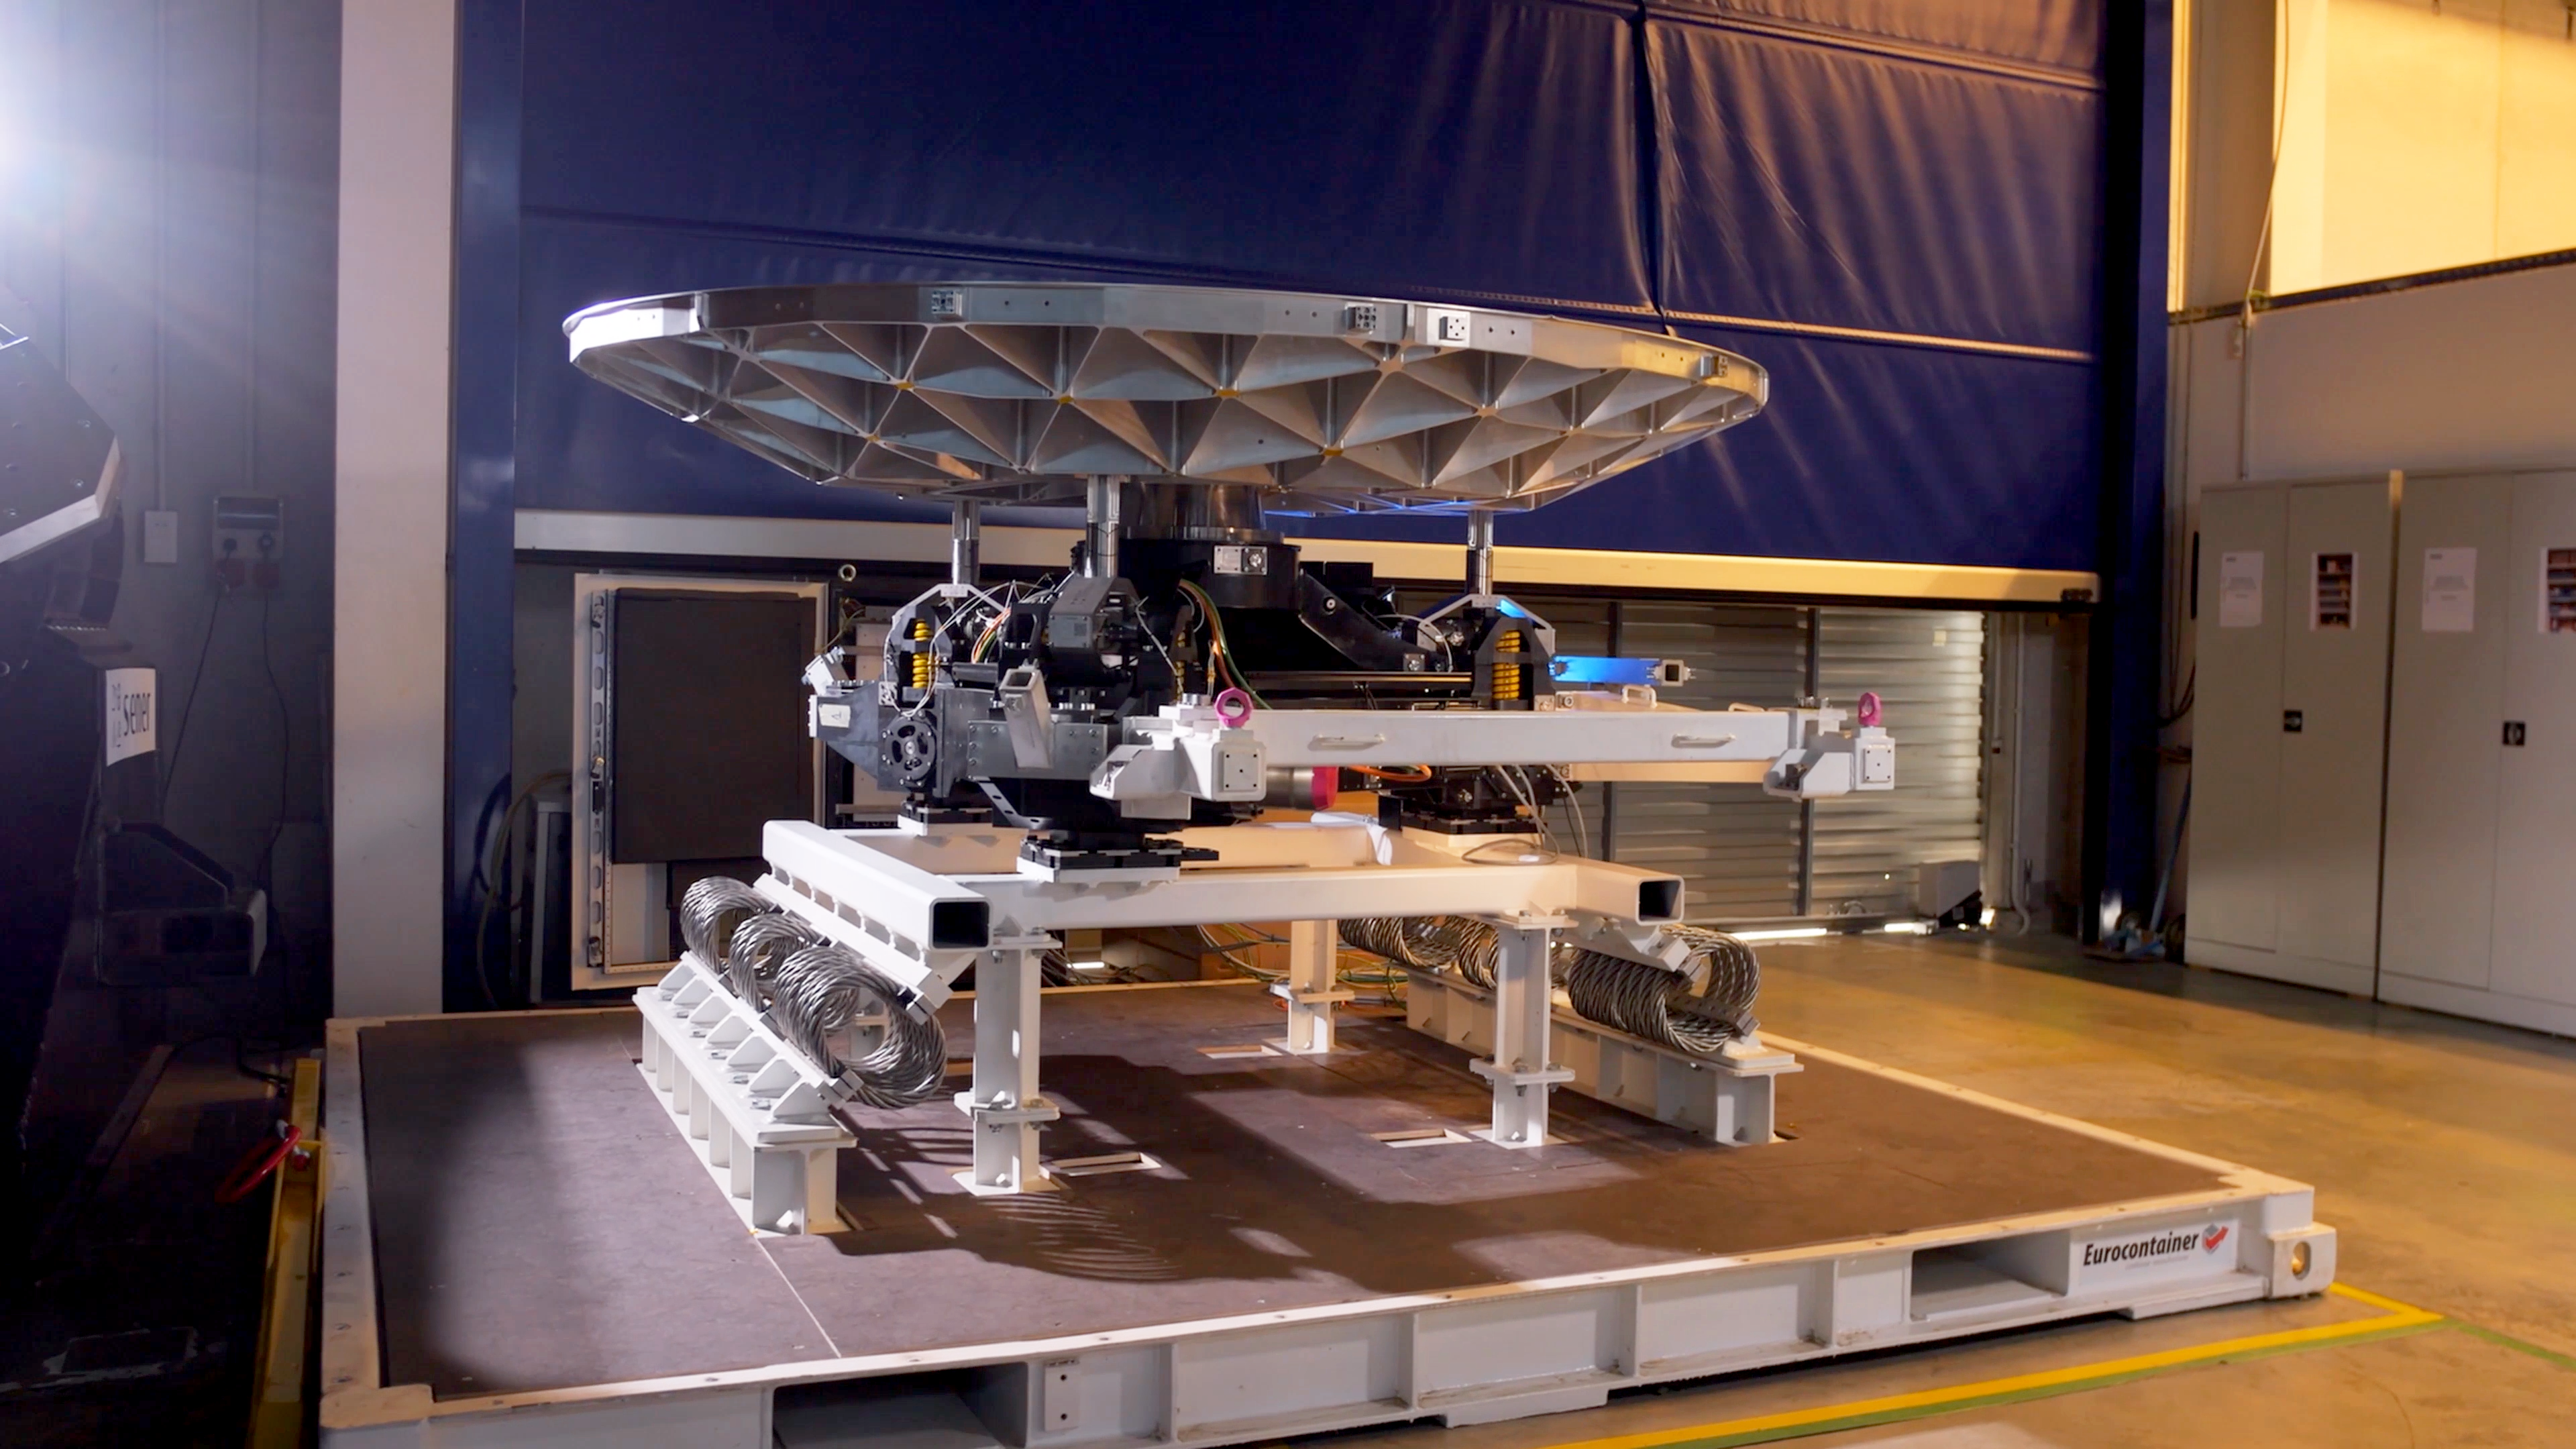

M5 support cell at Sener

This photograph, provided by Sener, shows the M5 support cell at the company's premises near Barcelona, Spain. M5 is the fifth mirror on the light path of ESO's Extremely Large Telescope (ELT) and it will be part of the telescope's adaptive-optics system. At 2.2 by 2.7 metres, the mirror is the largest of its kind. The cell’s tip-tilt mechanism will adjust the angle of the mirror to within a few tens of milli-arcsecond accuracy up to 10 times per second, all without bending the mirror.

Credit: Sener